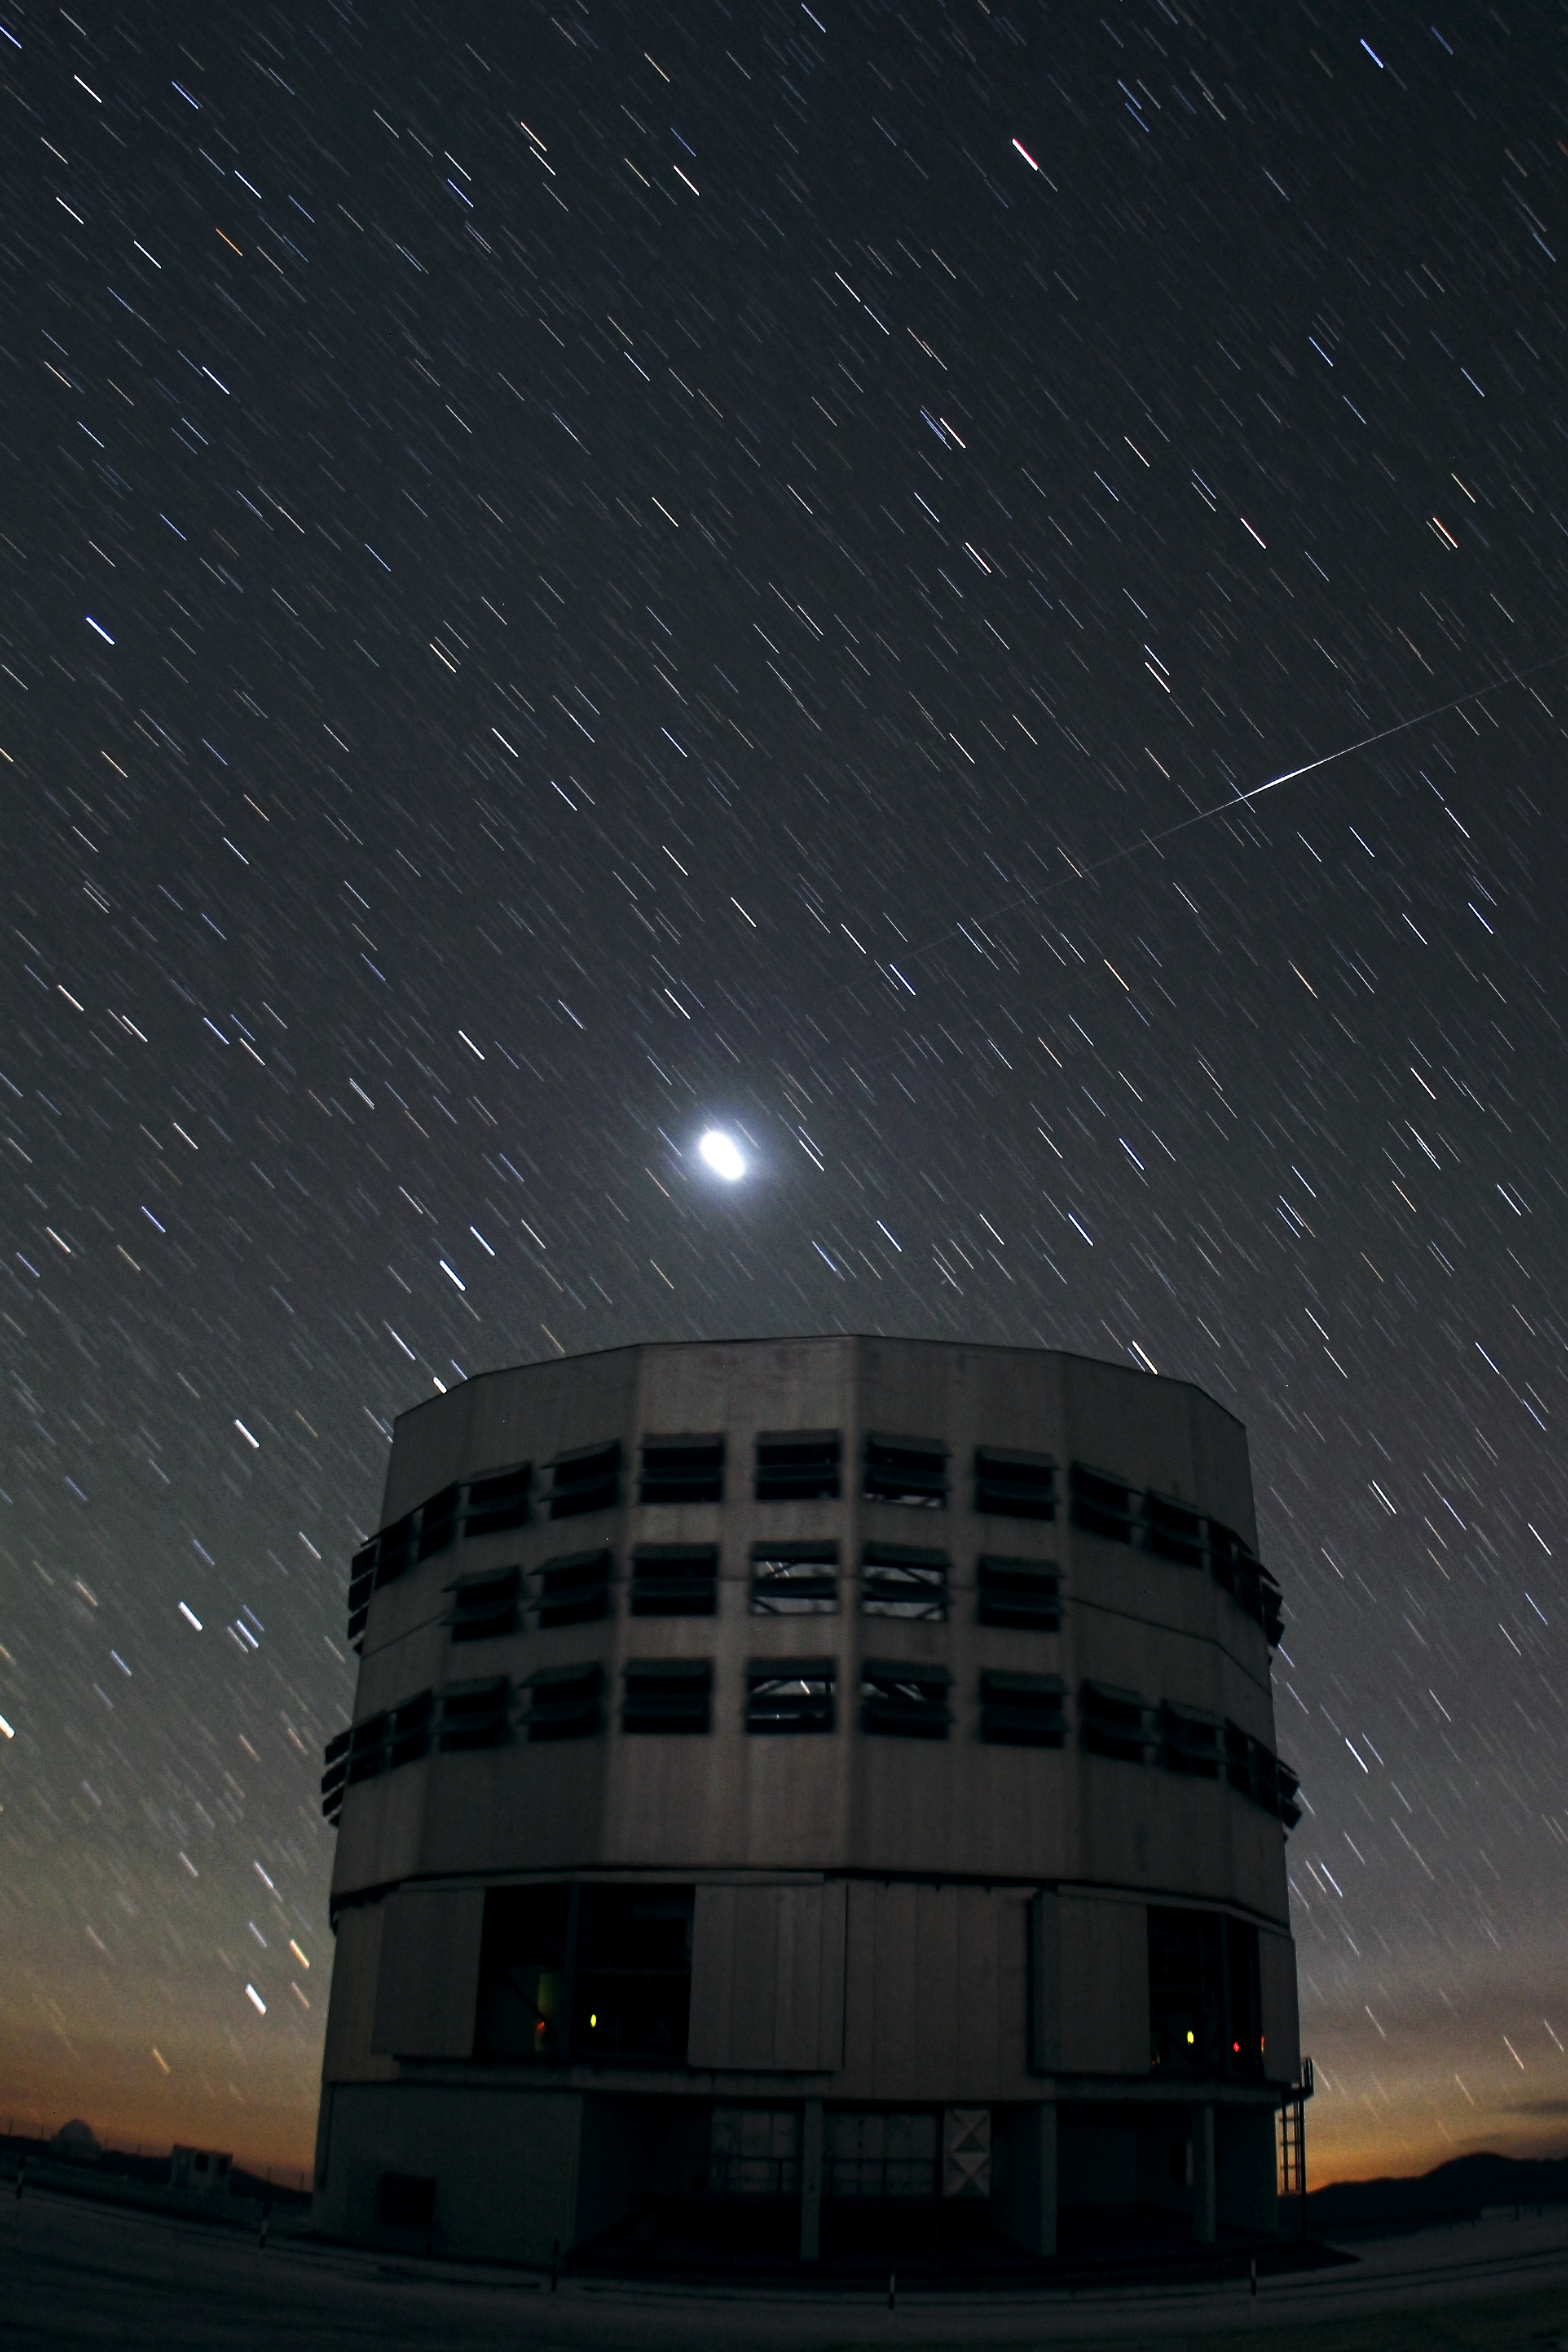

Iridium flare above Yepun

This image shows a bright flash of sunlight reflected from an Iridium communications satellite above Yepun, one of the four unit of the Very Large Telescope at ESO's Paranal Observatory.

Credit: ESO/F. Char